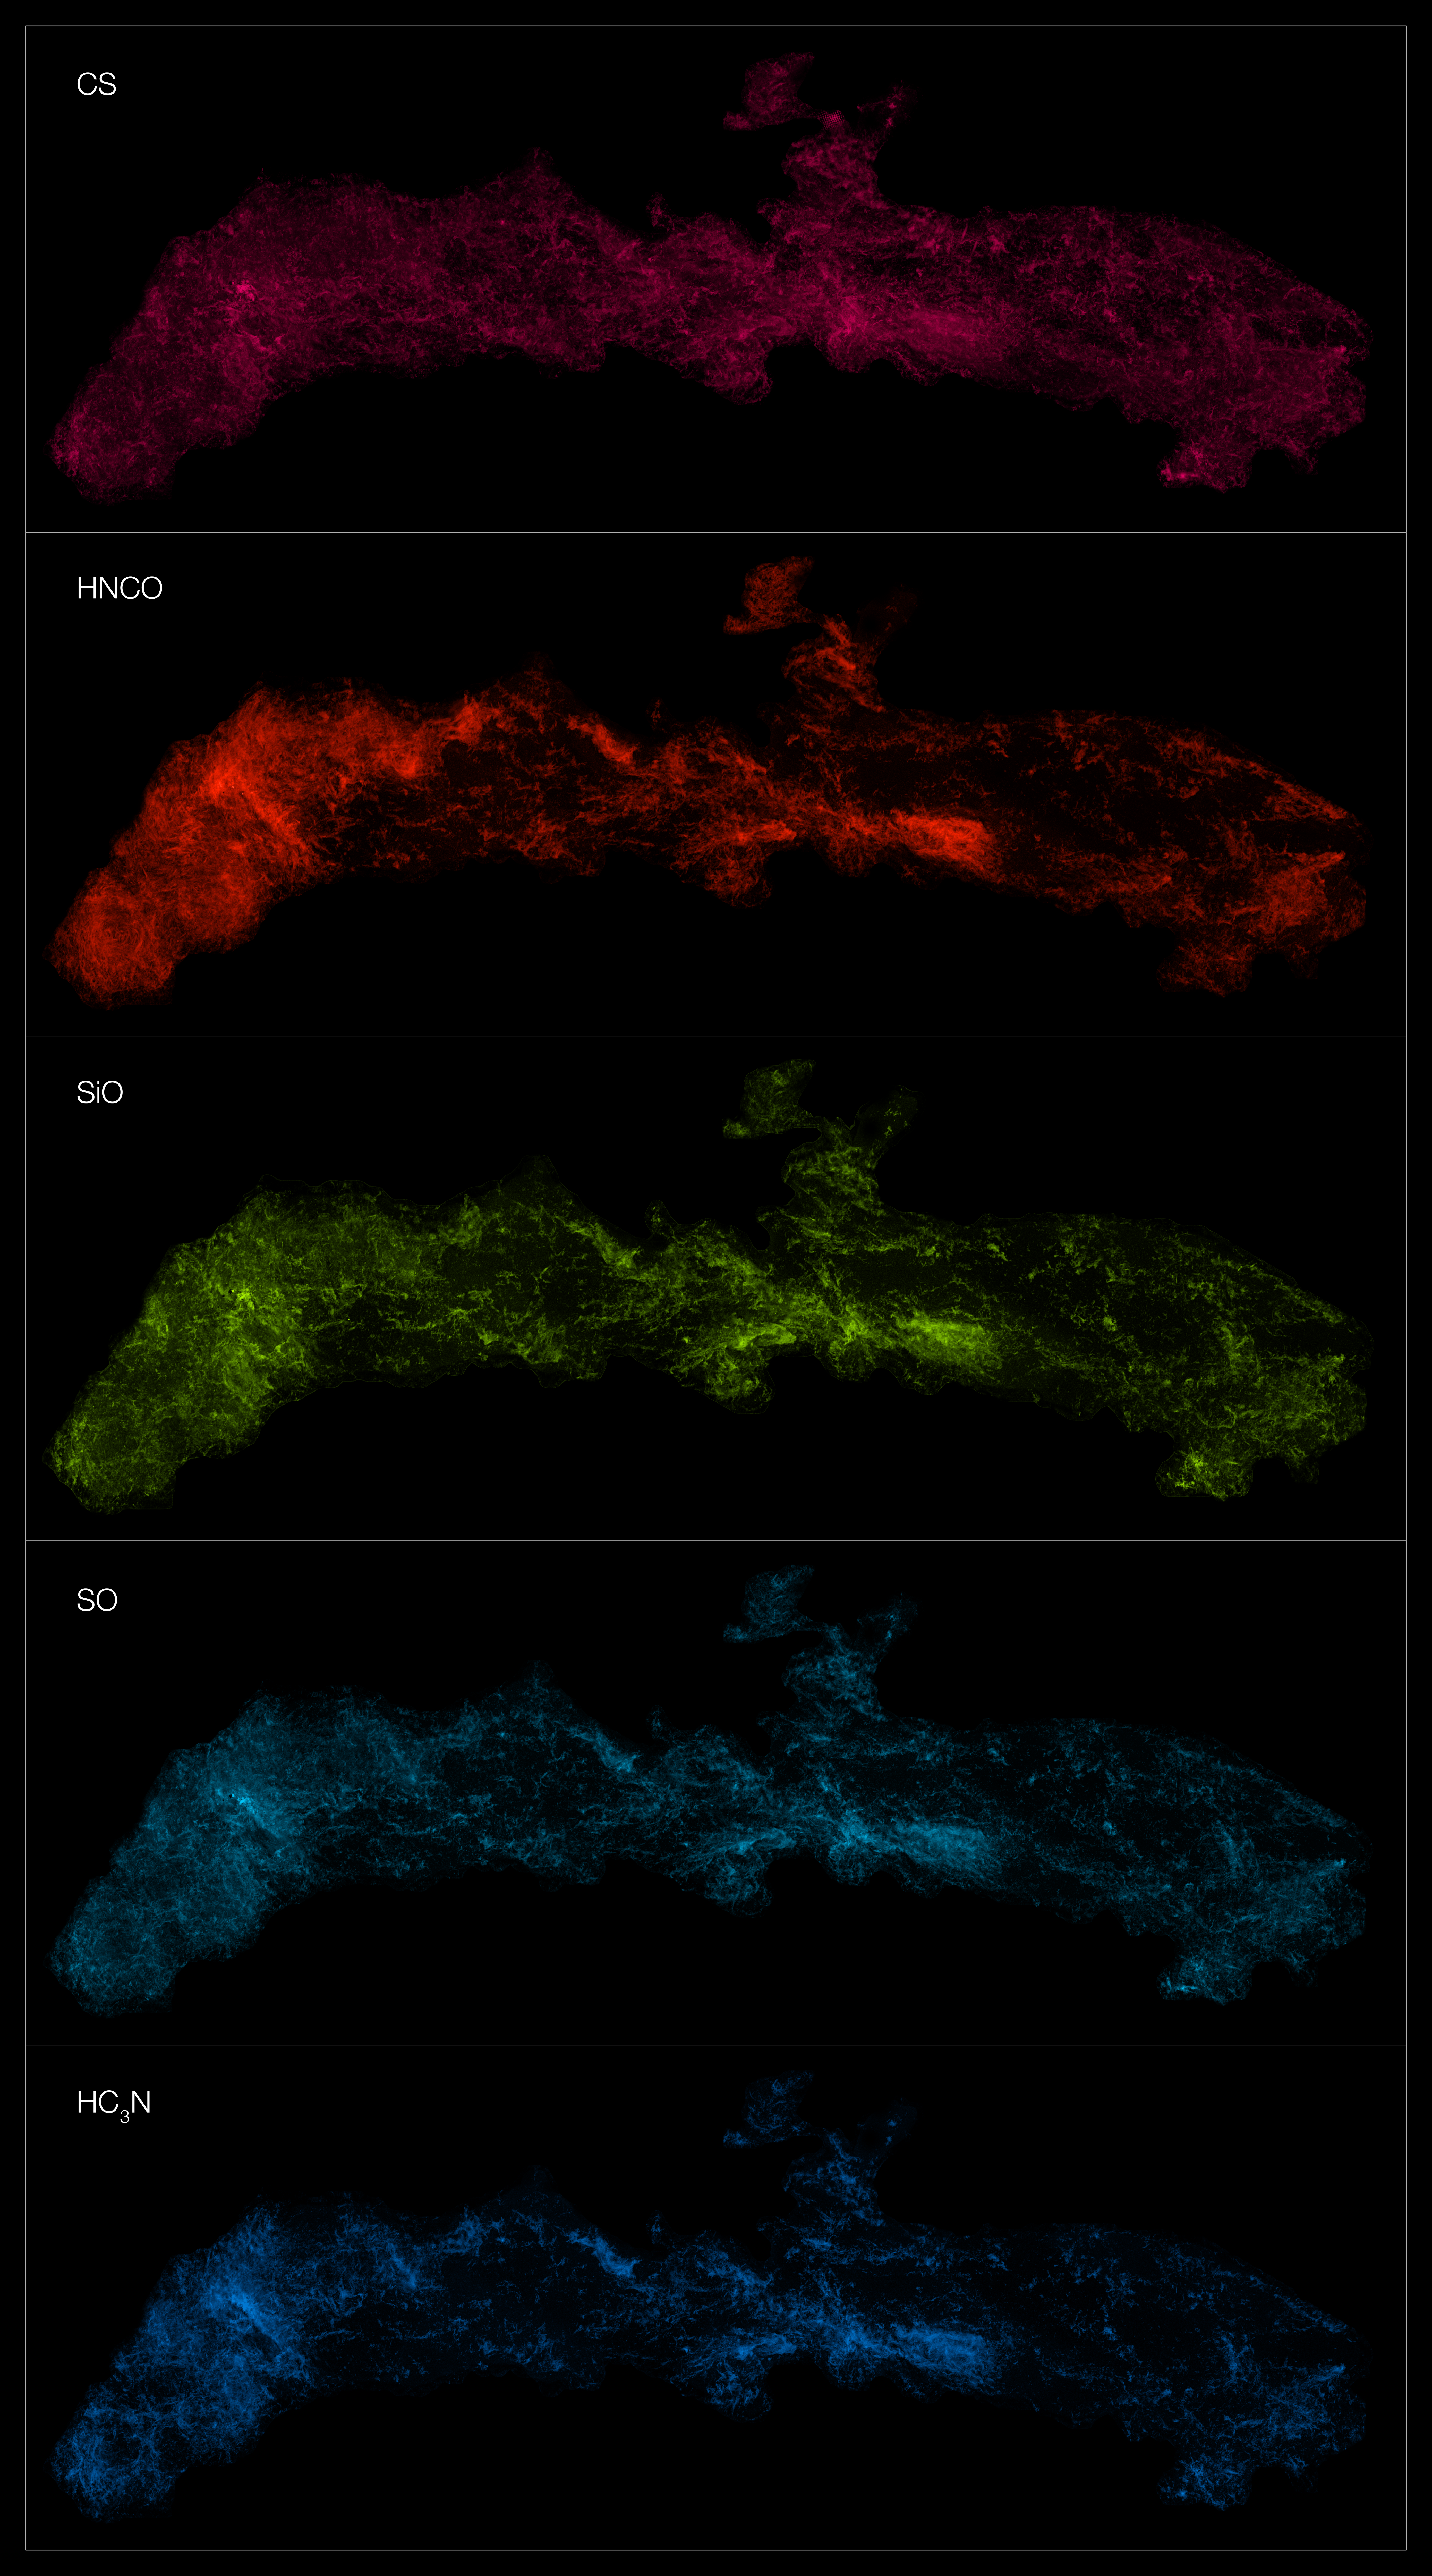

Different molecules in the centre of the Milky Way observed with ALMA

This montage shows the distribution of different molecules in the Central Molecular Zone (CMZ) of the Milky Way. The observations were made with the Atacama Large Millimeter/submillimeter Array (ALMA), as part of the ALMA CMZ Exploration Survey or ACES.

ACES has mapped the distribution of several dozen molecules at the centre of our galaxy. Here we show five of them, from top to bottom: carbon monosulphide, isocyanic acid, silicon monoxide, sulphur monoxide, and cyanoacetylene.

Credit: ALMA(ESO/NAOJ/NRAO)/S. Longmore et al.